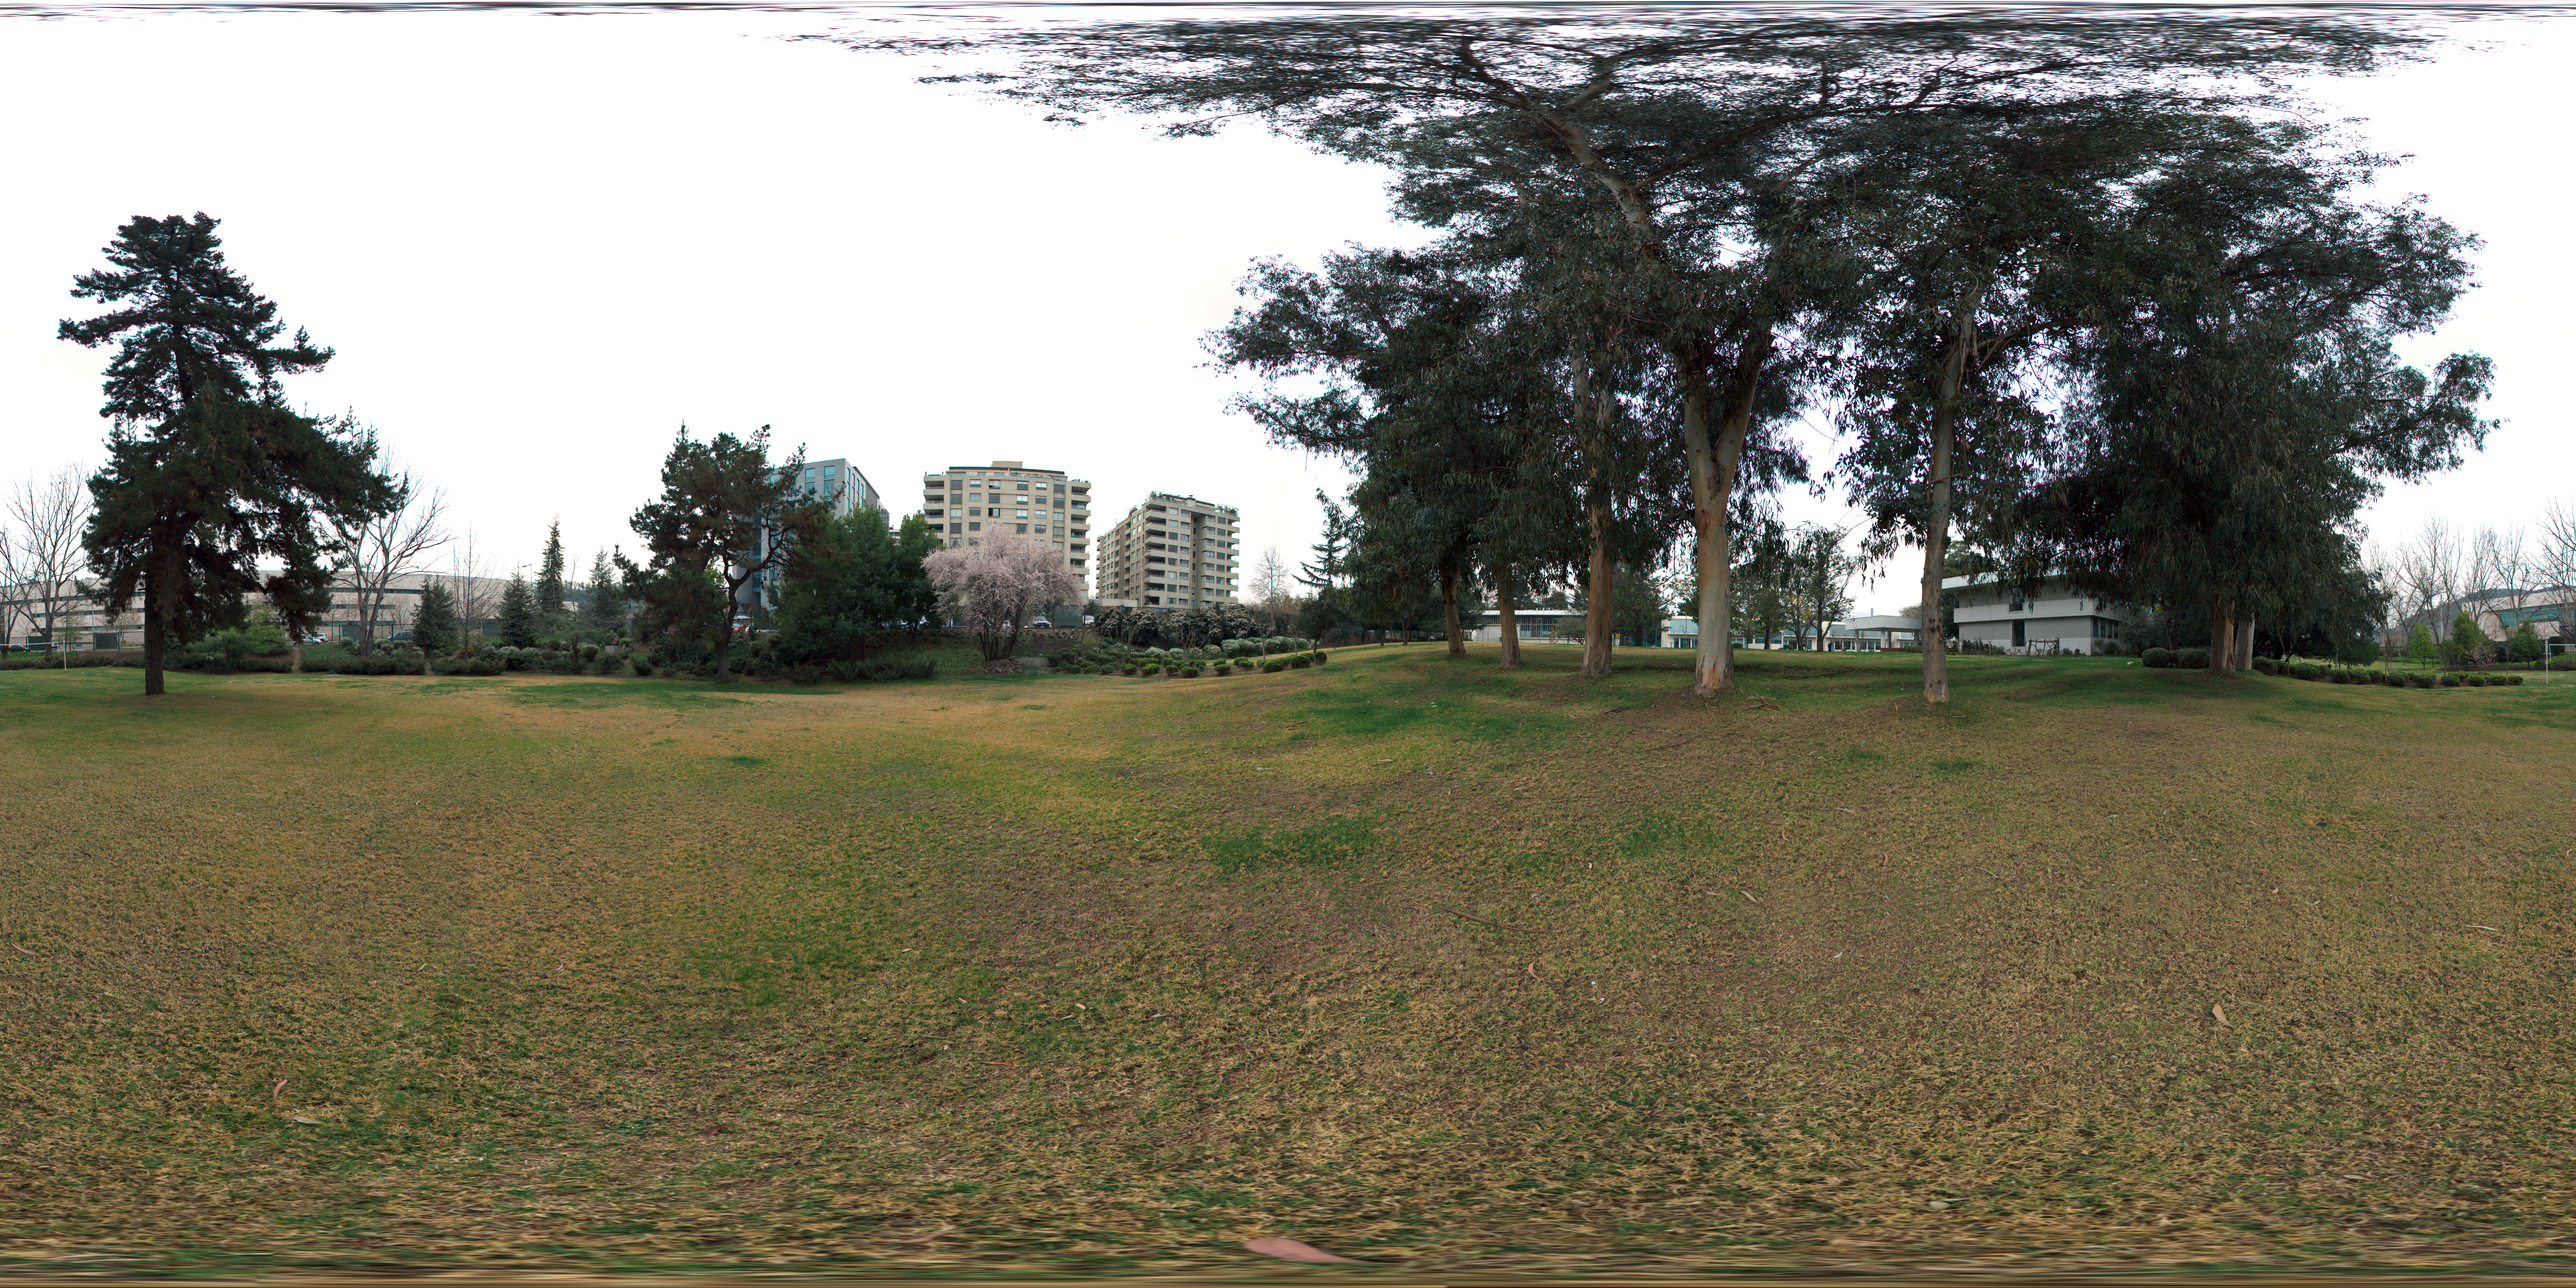

Vitacura gardens

This 360 degree panorama shows the Vitacura gardens, adjacent to the ESO Headquarters in the Vitacura district of the Chilean capital Santiago. In the centre is the municipal government building of Vitacura.

Credit: ESO